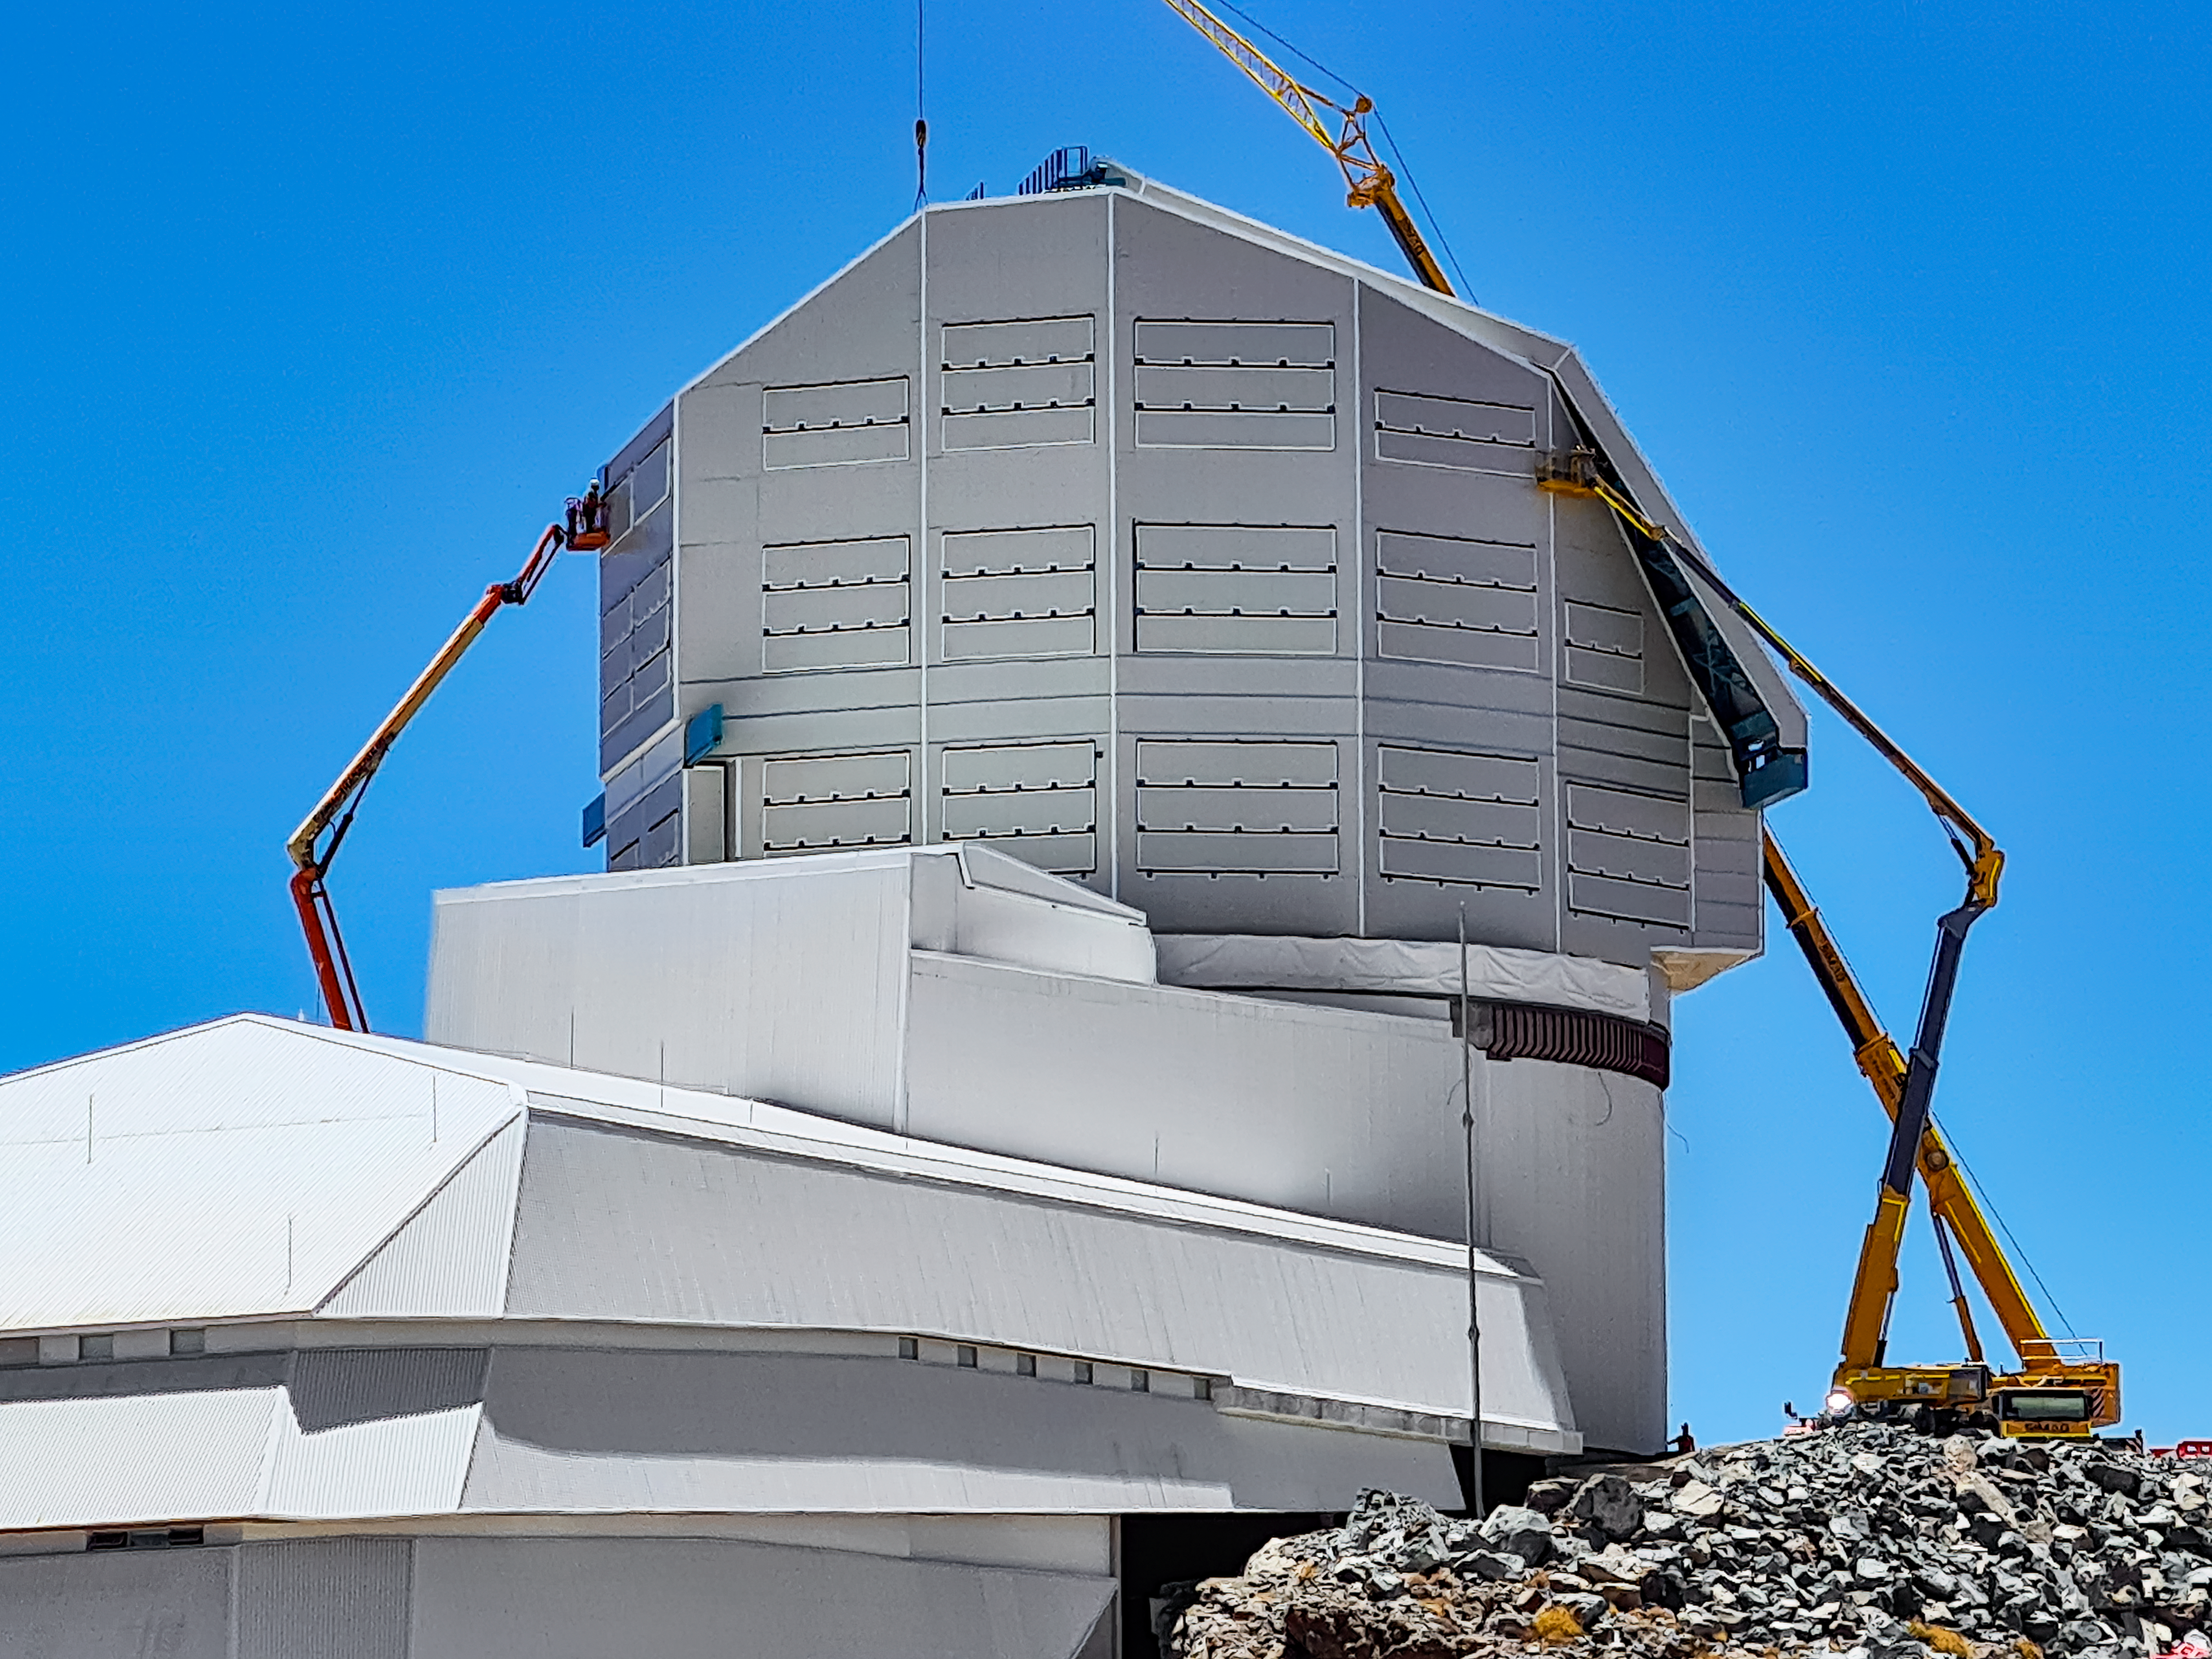

Rubin Observatory Dome Construction January 2022

Progress continues on the Rubin Observatory dome in January 2022. The last layer of weather protective cladding is being installed before winter weather arrives in Chile.

Credit: RubinObs/NOIRLab/SLAC/NSF/DOE/AURA